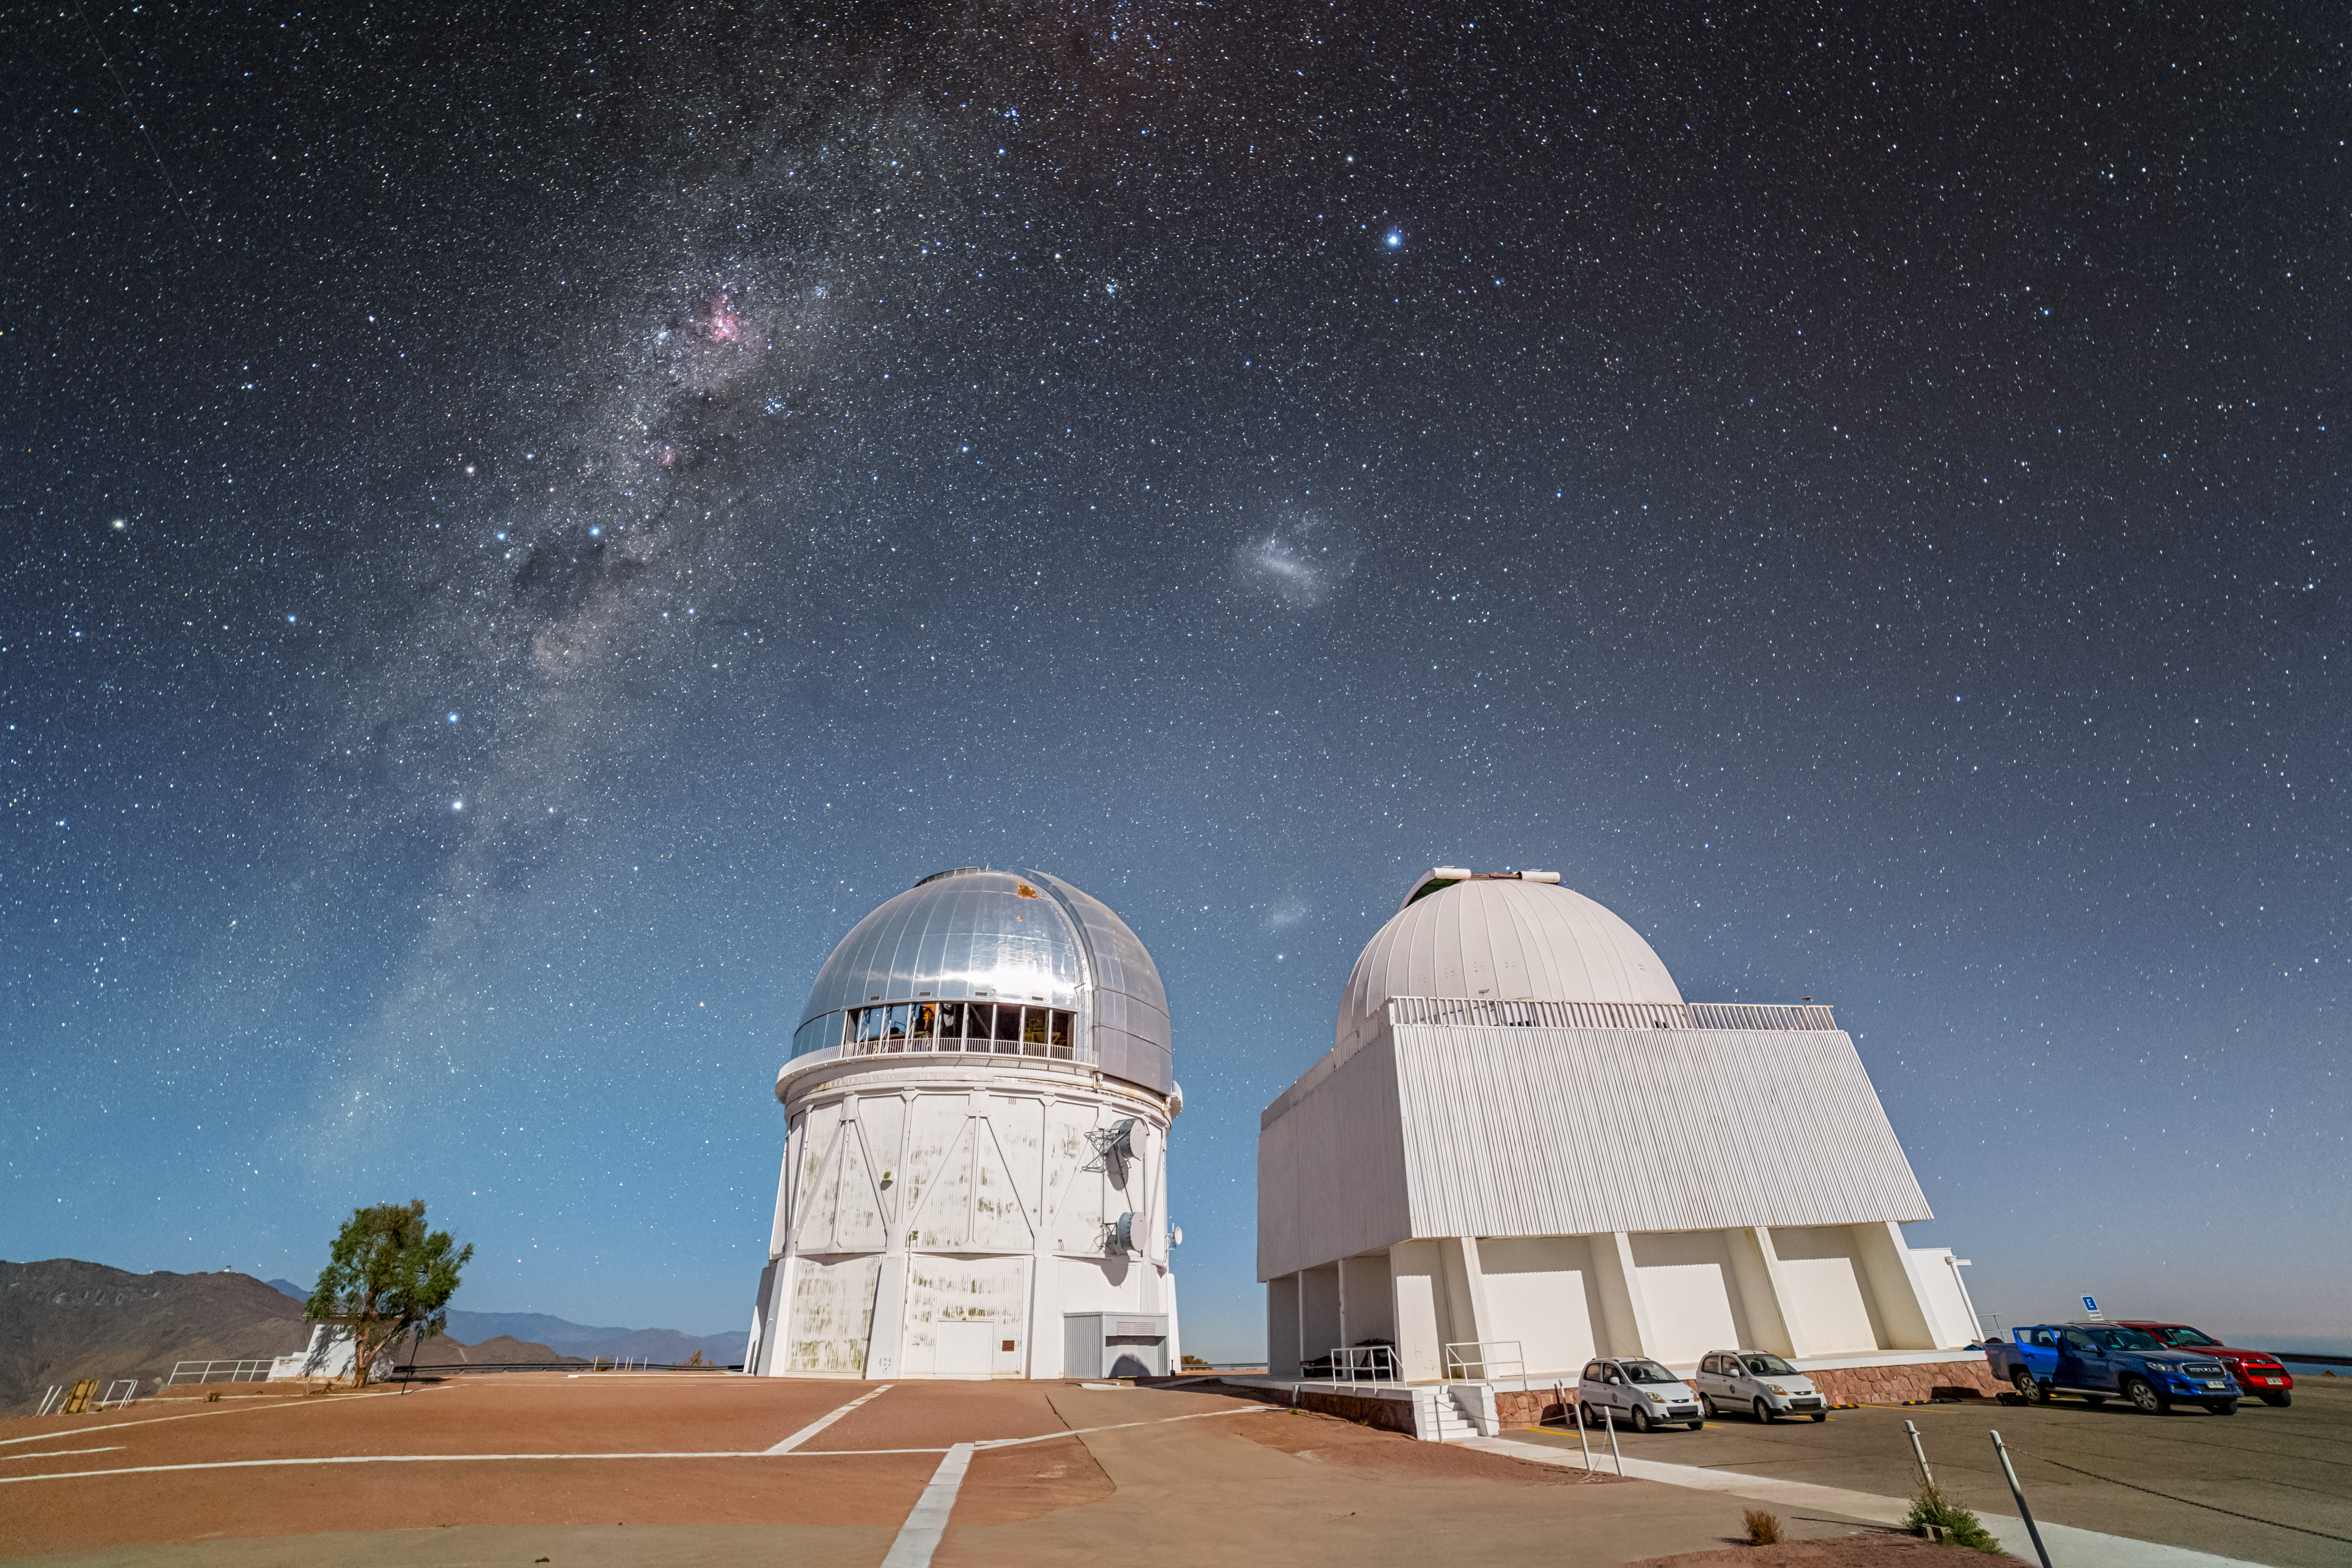

Dancing in the Moonlight at CTIO

The NSF Víctor M. Blanco 4-meter Telescope and the SMARTS–GSU 1.5-meter Telescope are bathed in moonlight in this Image of the Week, taken in Chile at the U.S. National Science Foundation (NSF) Cerro Tololo Inter-American Observatory (CTIO), a Program of NSF NOIRLab.

Even though this photo was taken at night, long-exposure photography amplifies the apparent brightness of the moonlight, allowing you to see details in the foreground as if it were daytime. Trees, cars, and even the open dome of the Blanco are captured clearly. The telescopes are elegantly framed by the Milky Way galaxy, which spans the sky on the left of the image. Between the domes sits the Small Magellanic Cloud (SMC), and just above them is the Large Magellanic Cloud (LMC). These dwarf galaxies are two of the roughly sixty confirmed satellite galaxies orbiting the Milky Way. The bright star above the LMC is Canopus, in the constellation Carina. It is the second-brightest star in the night sky after Sirius.

Petr Horálek, the photographer, is a NOIRLab Audiovisual Ambassador.

Credit: CTIO/NOIRLab/NSF/AURA/P. Horálek (Institute of Physics in Opava)